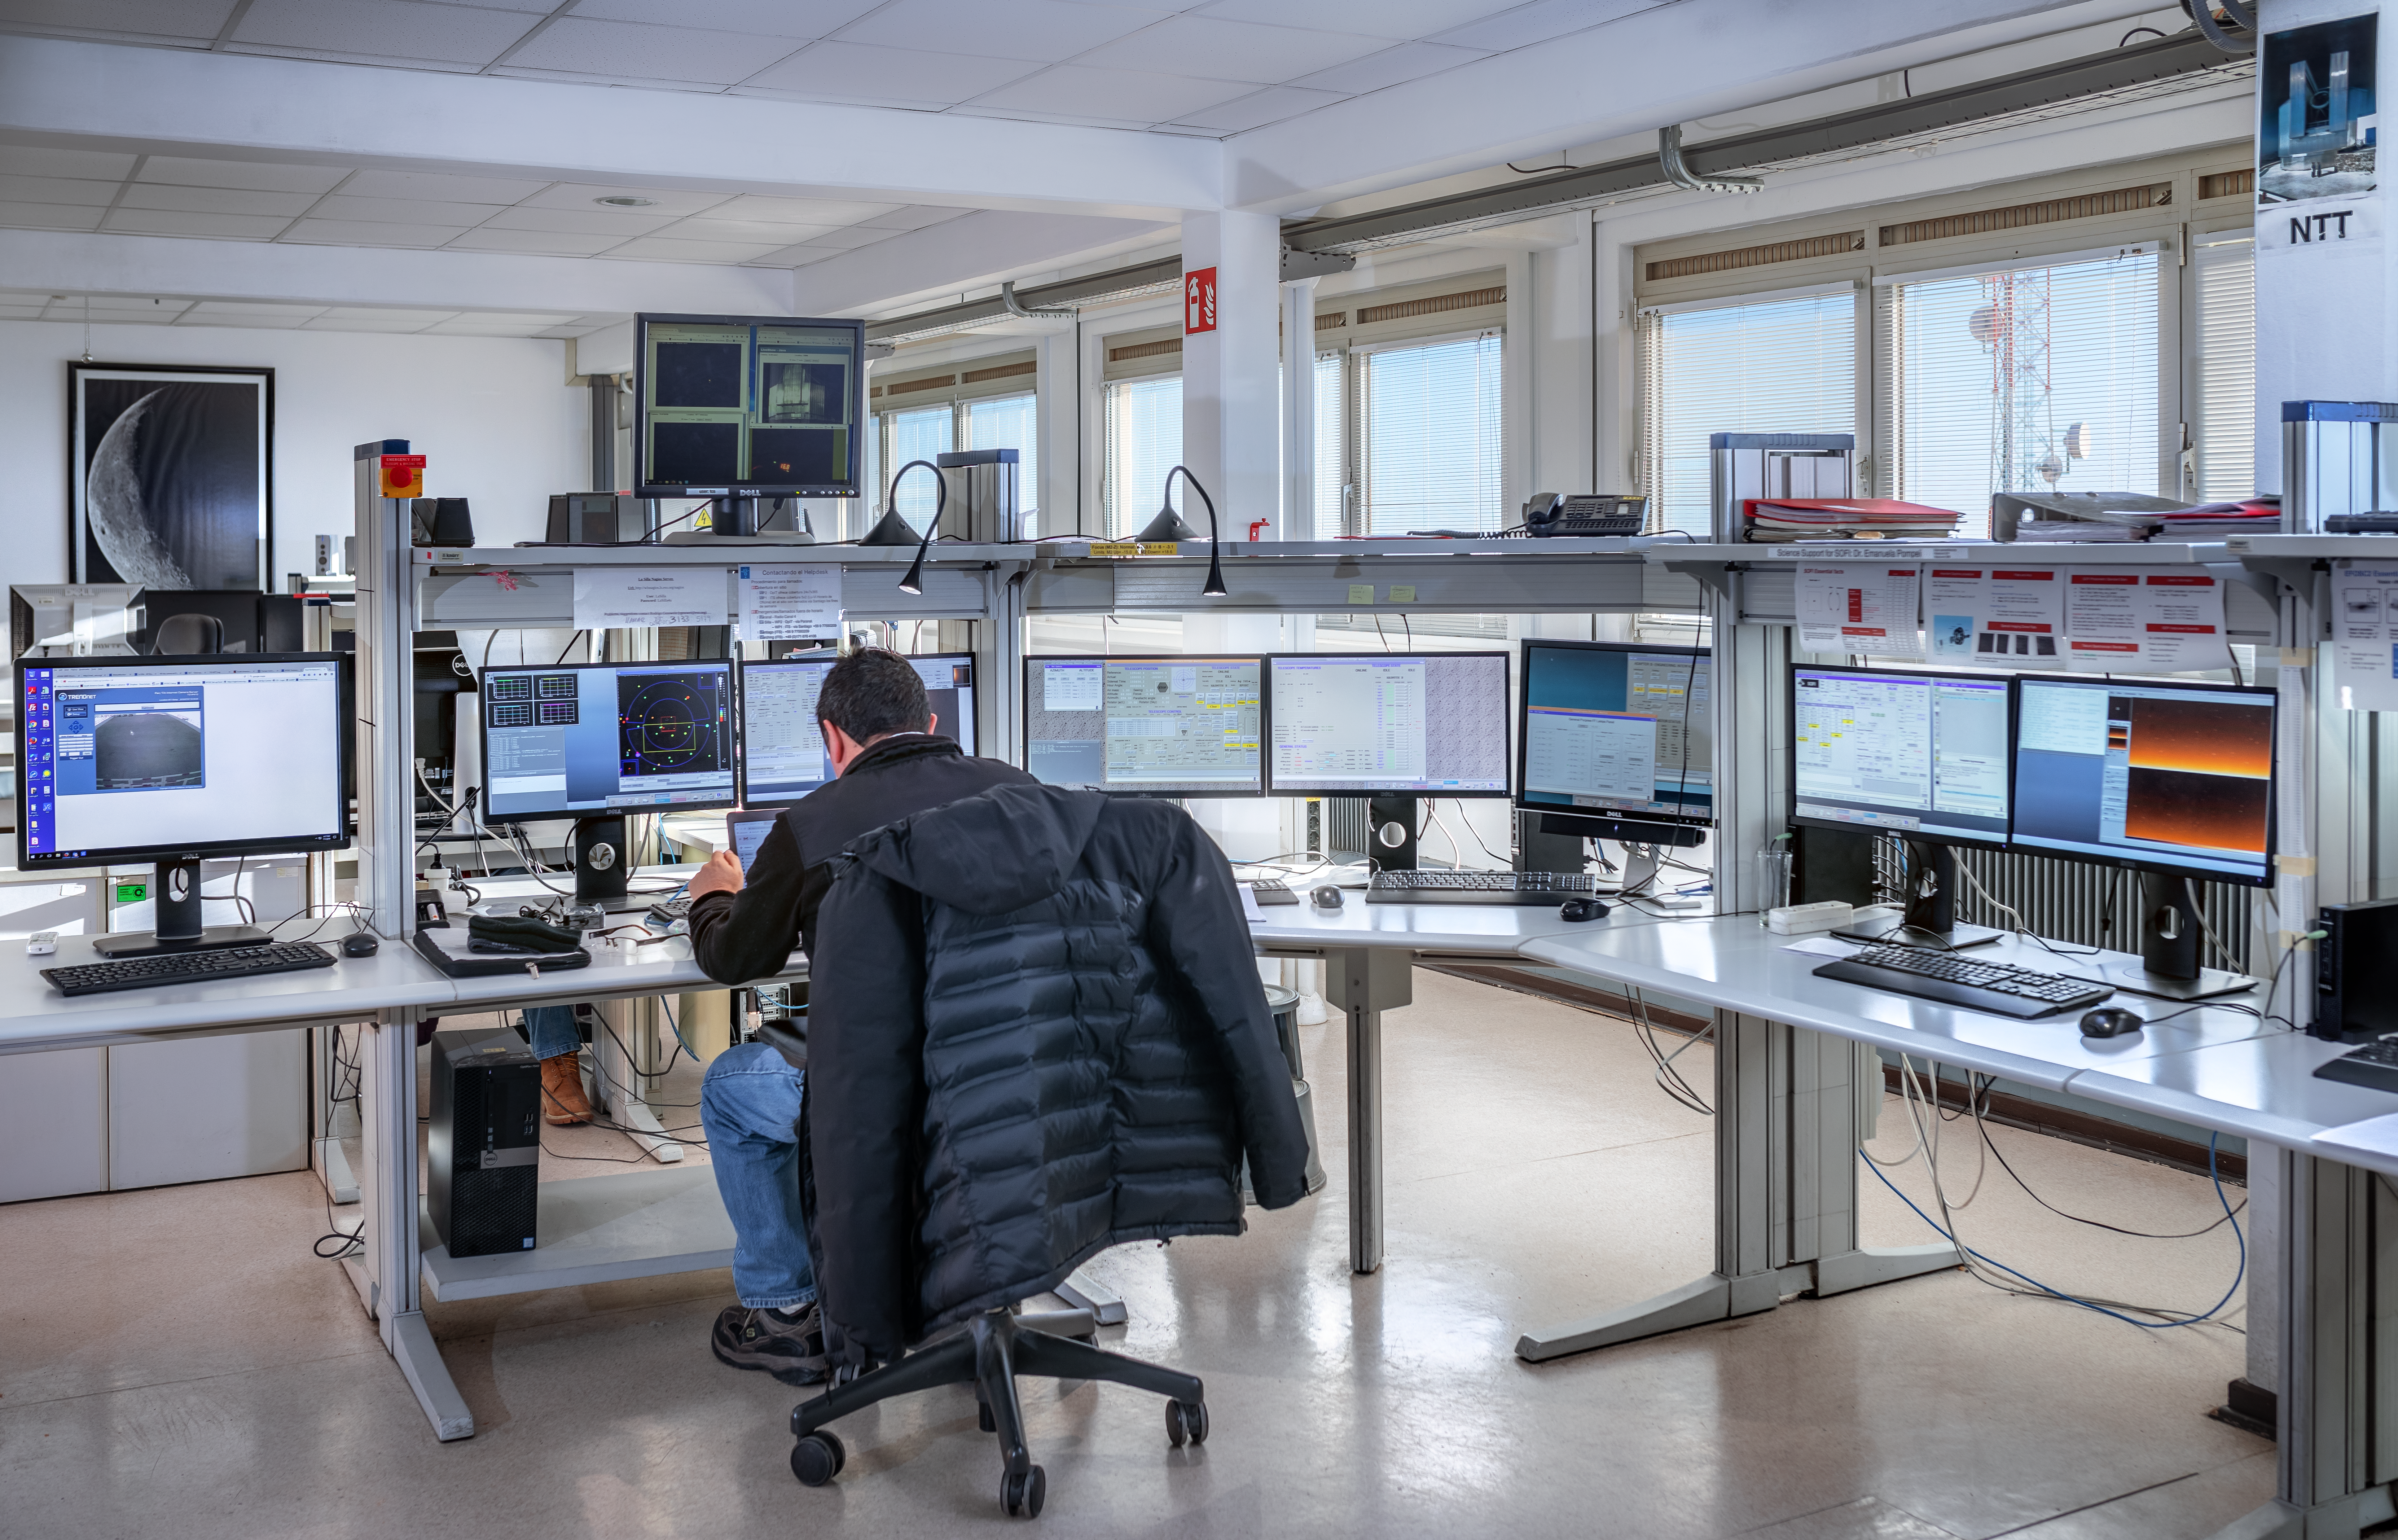

NTT control room

Operation desk of the New Technology Telescope (NTT) at La Silla Observatory.

Credit: ESO/M. Zamani